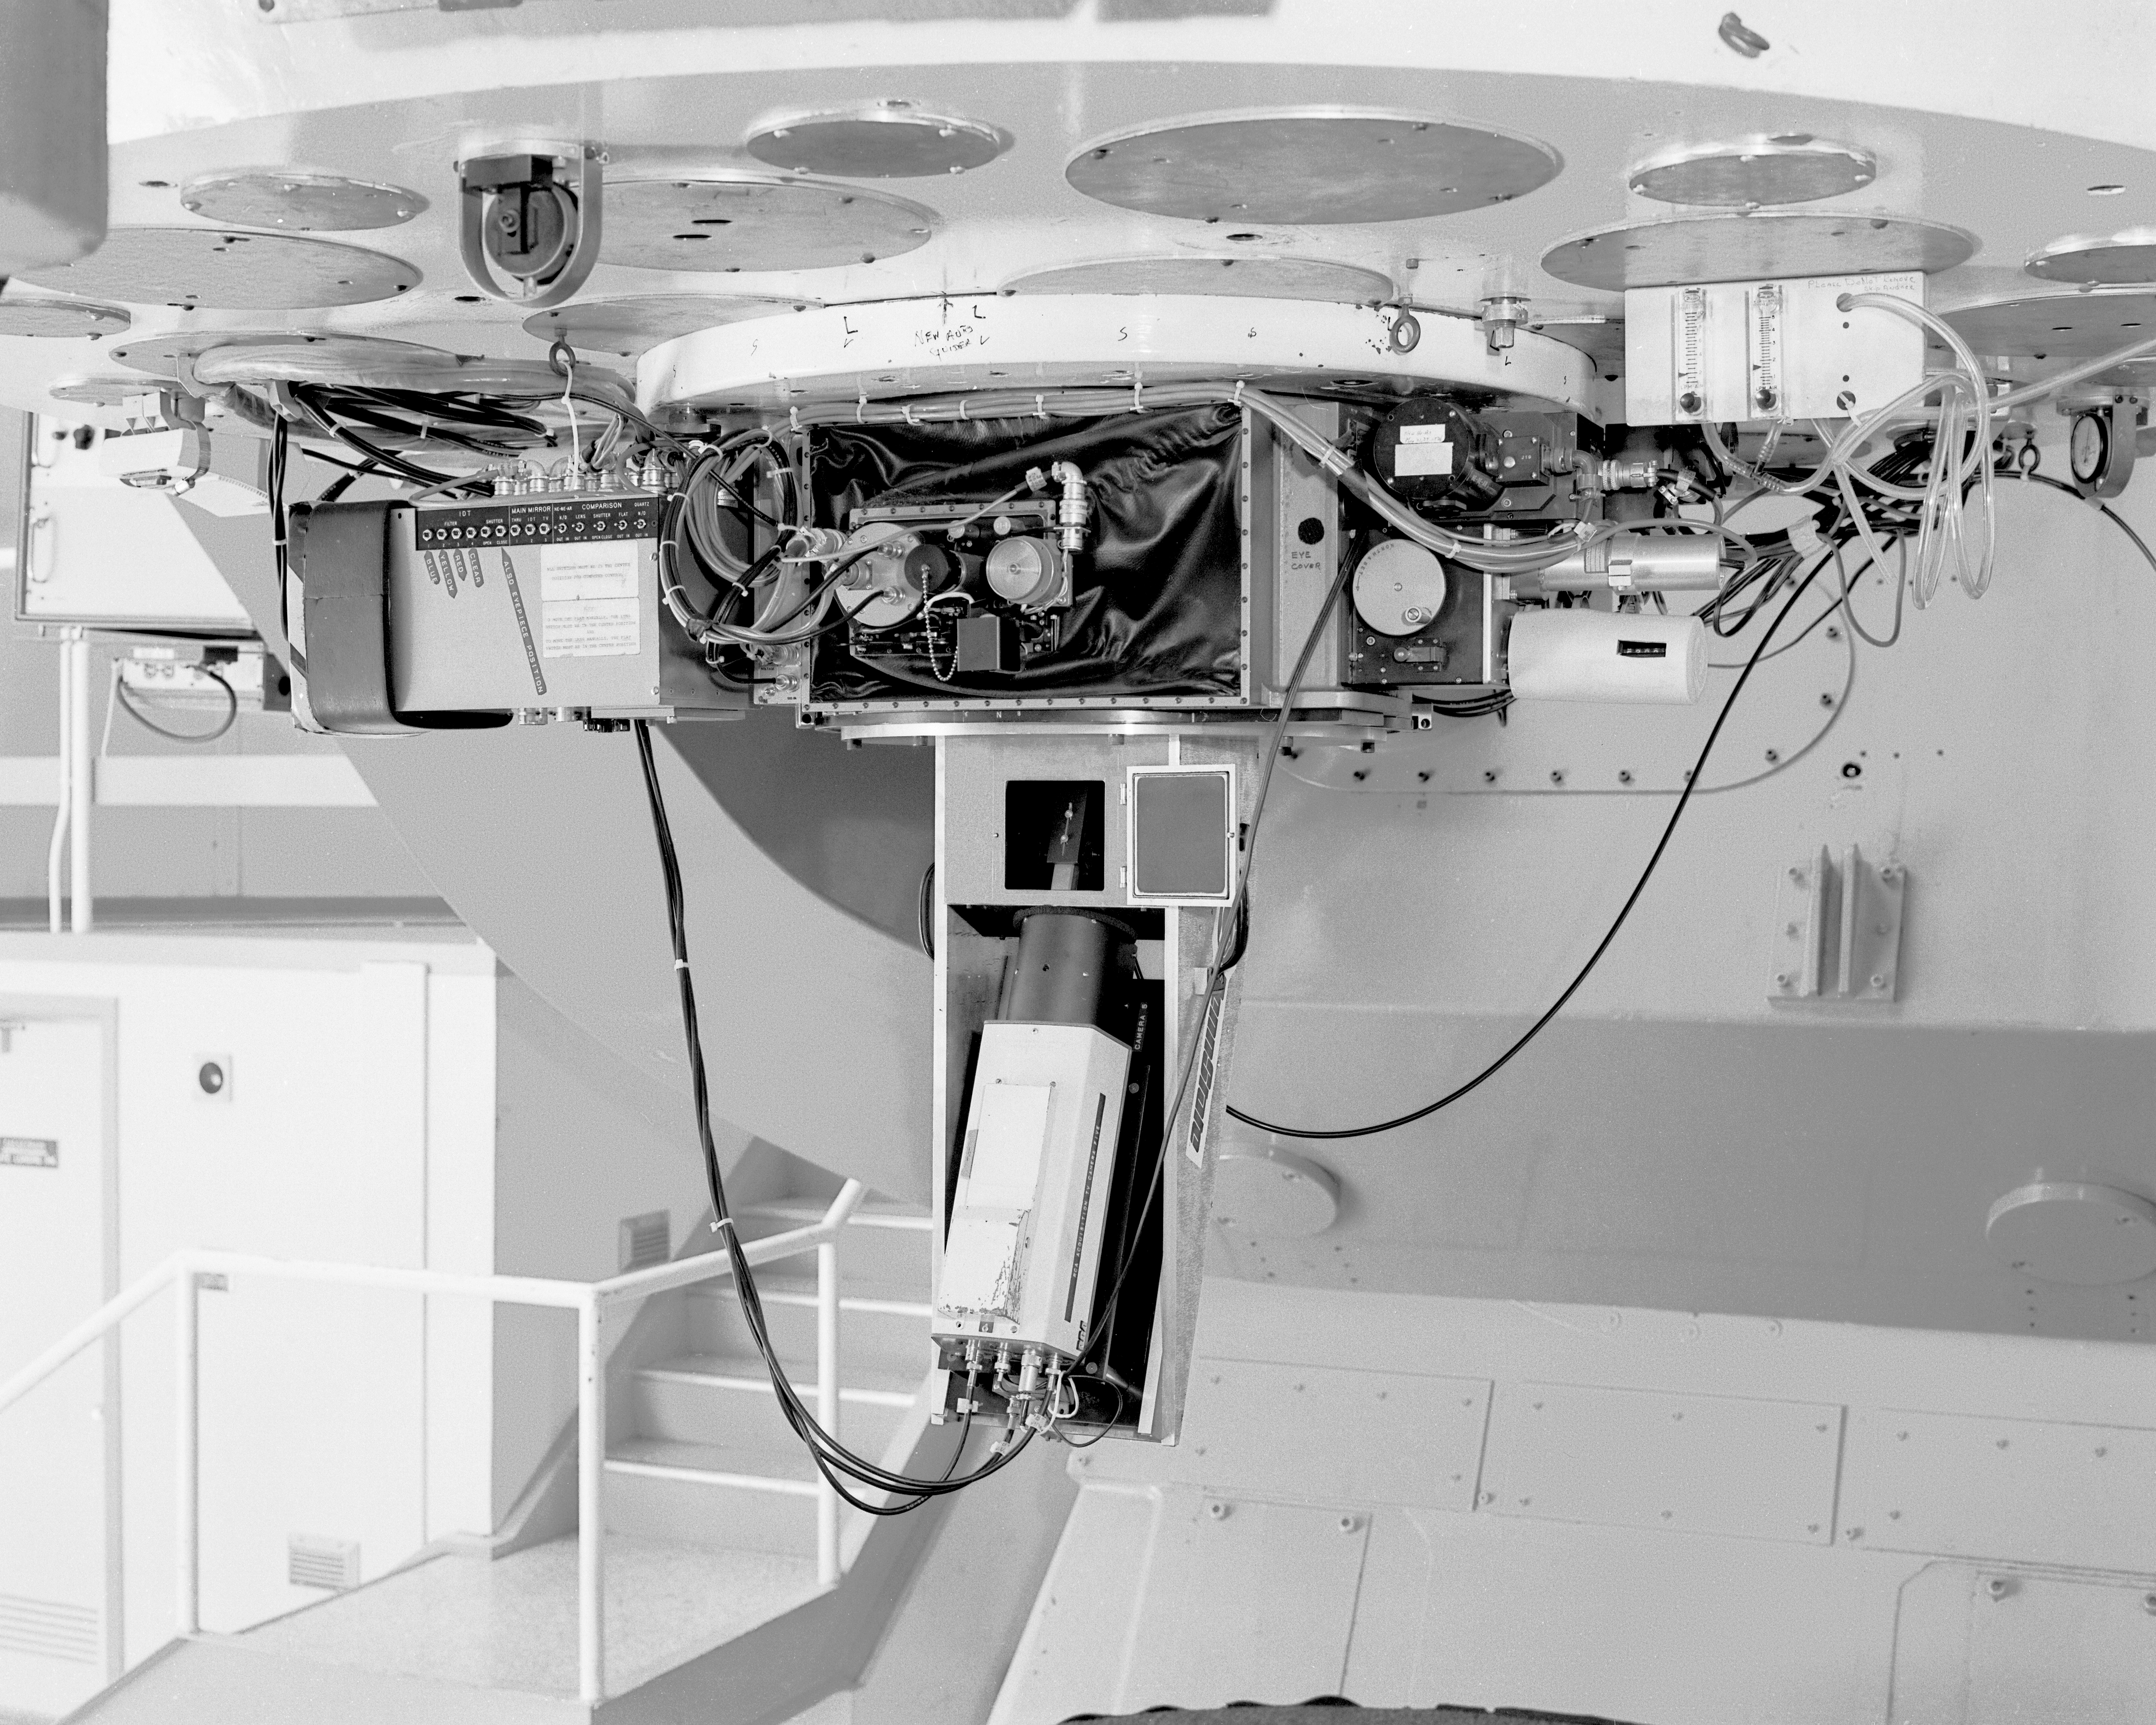

Ramsey spectrograph

The old Ramsey spectrograph shown mounted to the 84-inch (now 2.1-meter) telescope on Kitt Peak, in April 1987.

Credit: NOIRLab/NSF/AURA